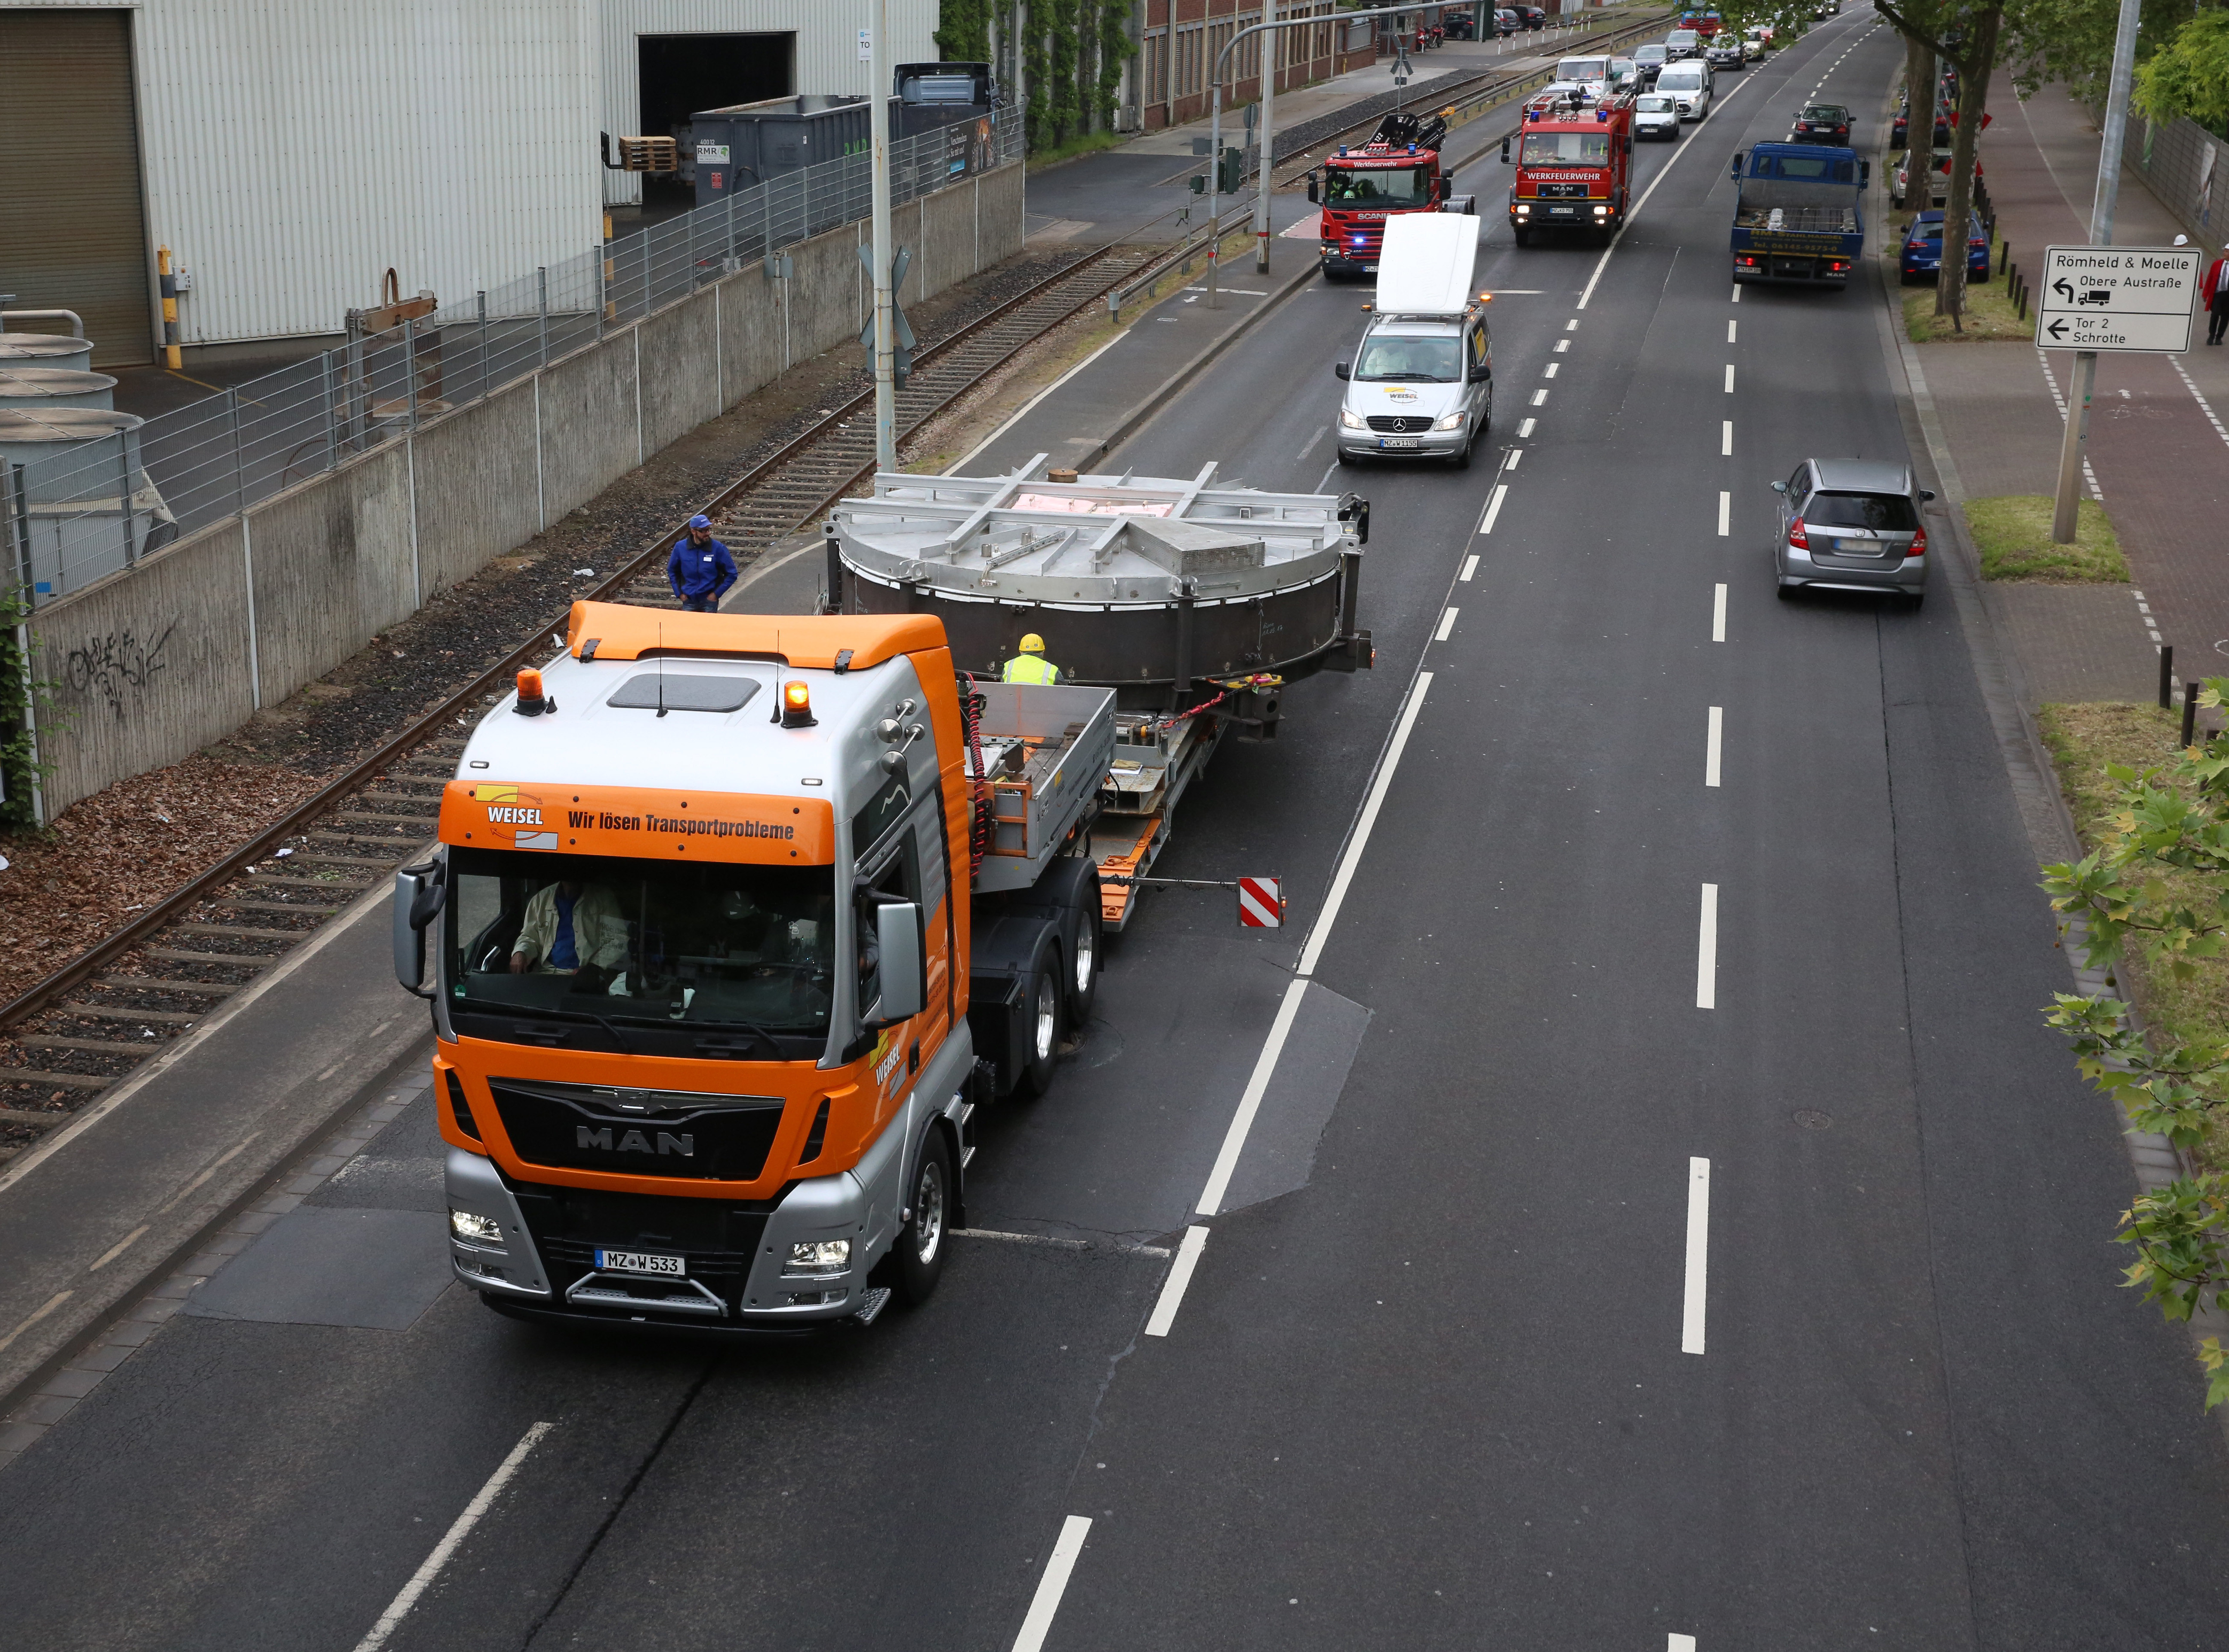

ELT secondary mirror during transport to annealing facility

At 3.5 tonnes and 4.2 metres, ESO’s M2 is the biggest secondary mirror in existence. Here, the still glowing hot mirror blank is transferred carefully through the streets of Mainz, Germany, to the SCHOTT 4-metre blank annealing facility.

Credit: SCHOTT/ESO